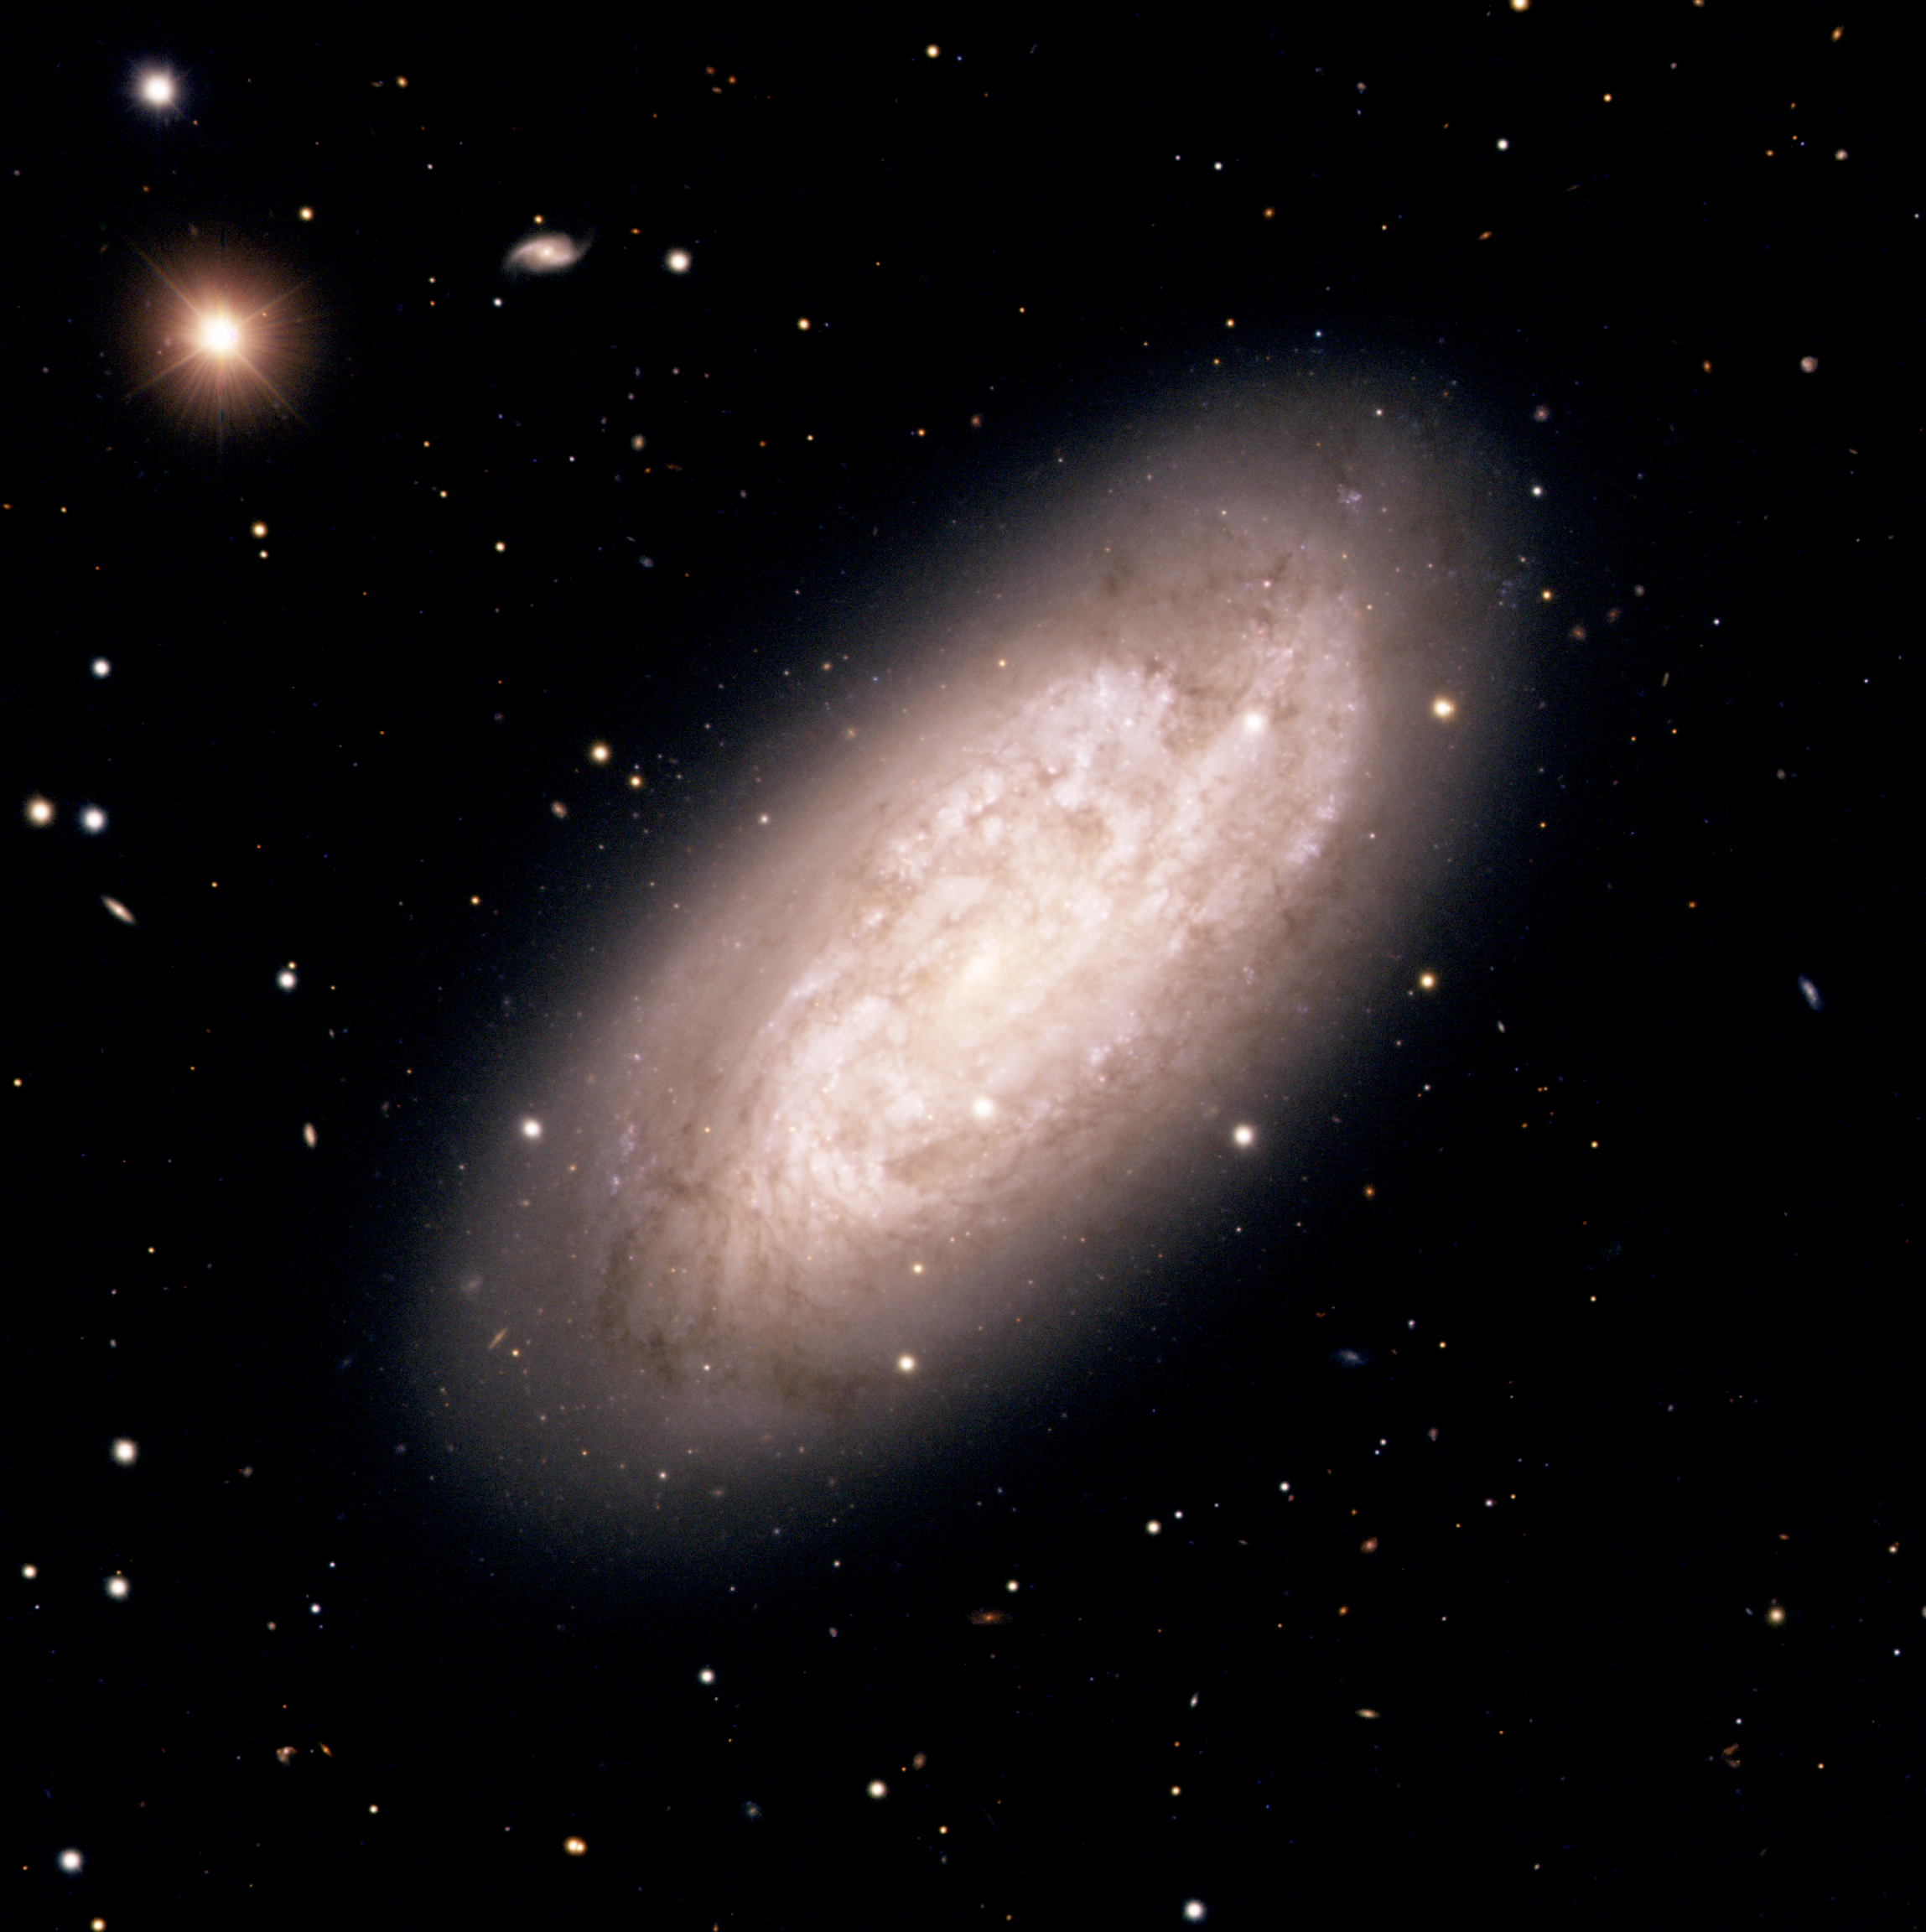

The starburst spiral galaxy NGC 1792

Colour composite image of the starburst spiral galaxy NGC 1792 obtained with the FORS1 and FORS2 multi-mode instruments (at VLT MELIPAL and YEPUN, respectively). Its optical appearance of NGC 1792 is quite chaotic, due to the patchy distribution of dust throughout the disc of this galaxy. It is very rich in neutral hydrogen gas - fuel for the formation of new stars - and is indeed rapidly forming such stars. The galaxy is characterized by unusually luminous far-infrared radiation ; this is due to dust heated by young stars. Note the numerous background galaxies in this sky field. North is up and East is to the left.

Credit: ESO/P. Barthel